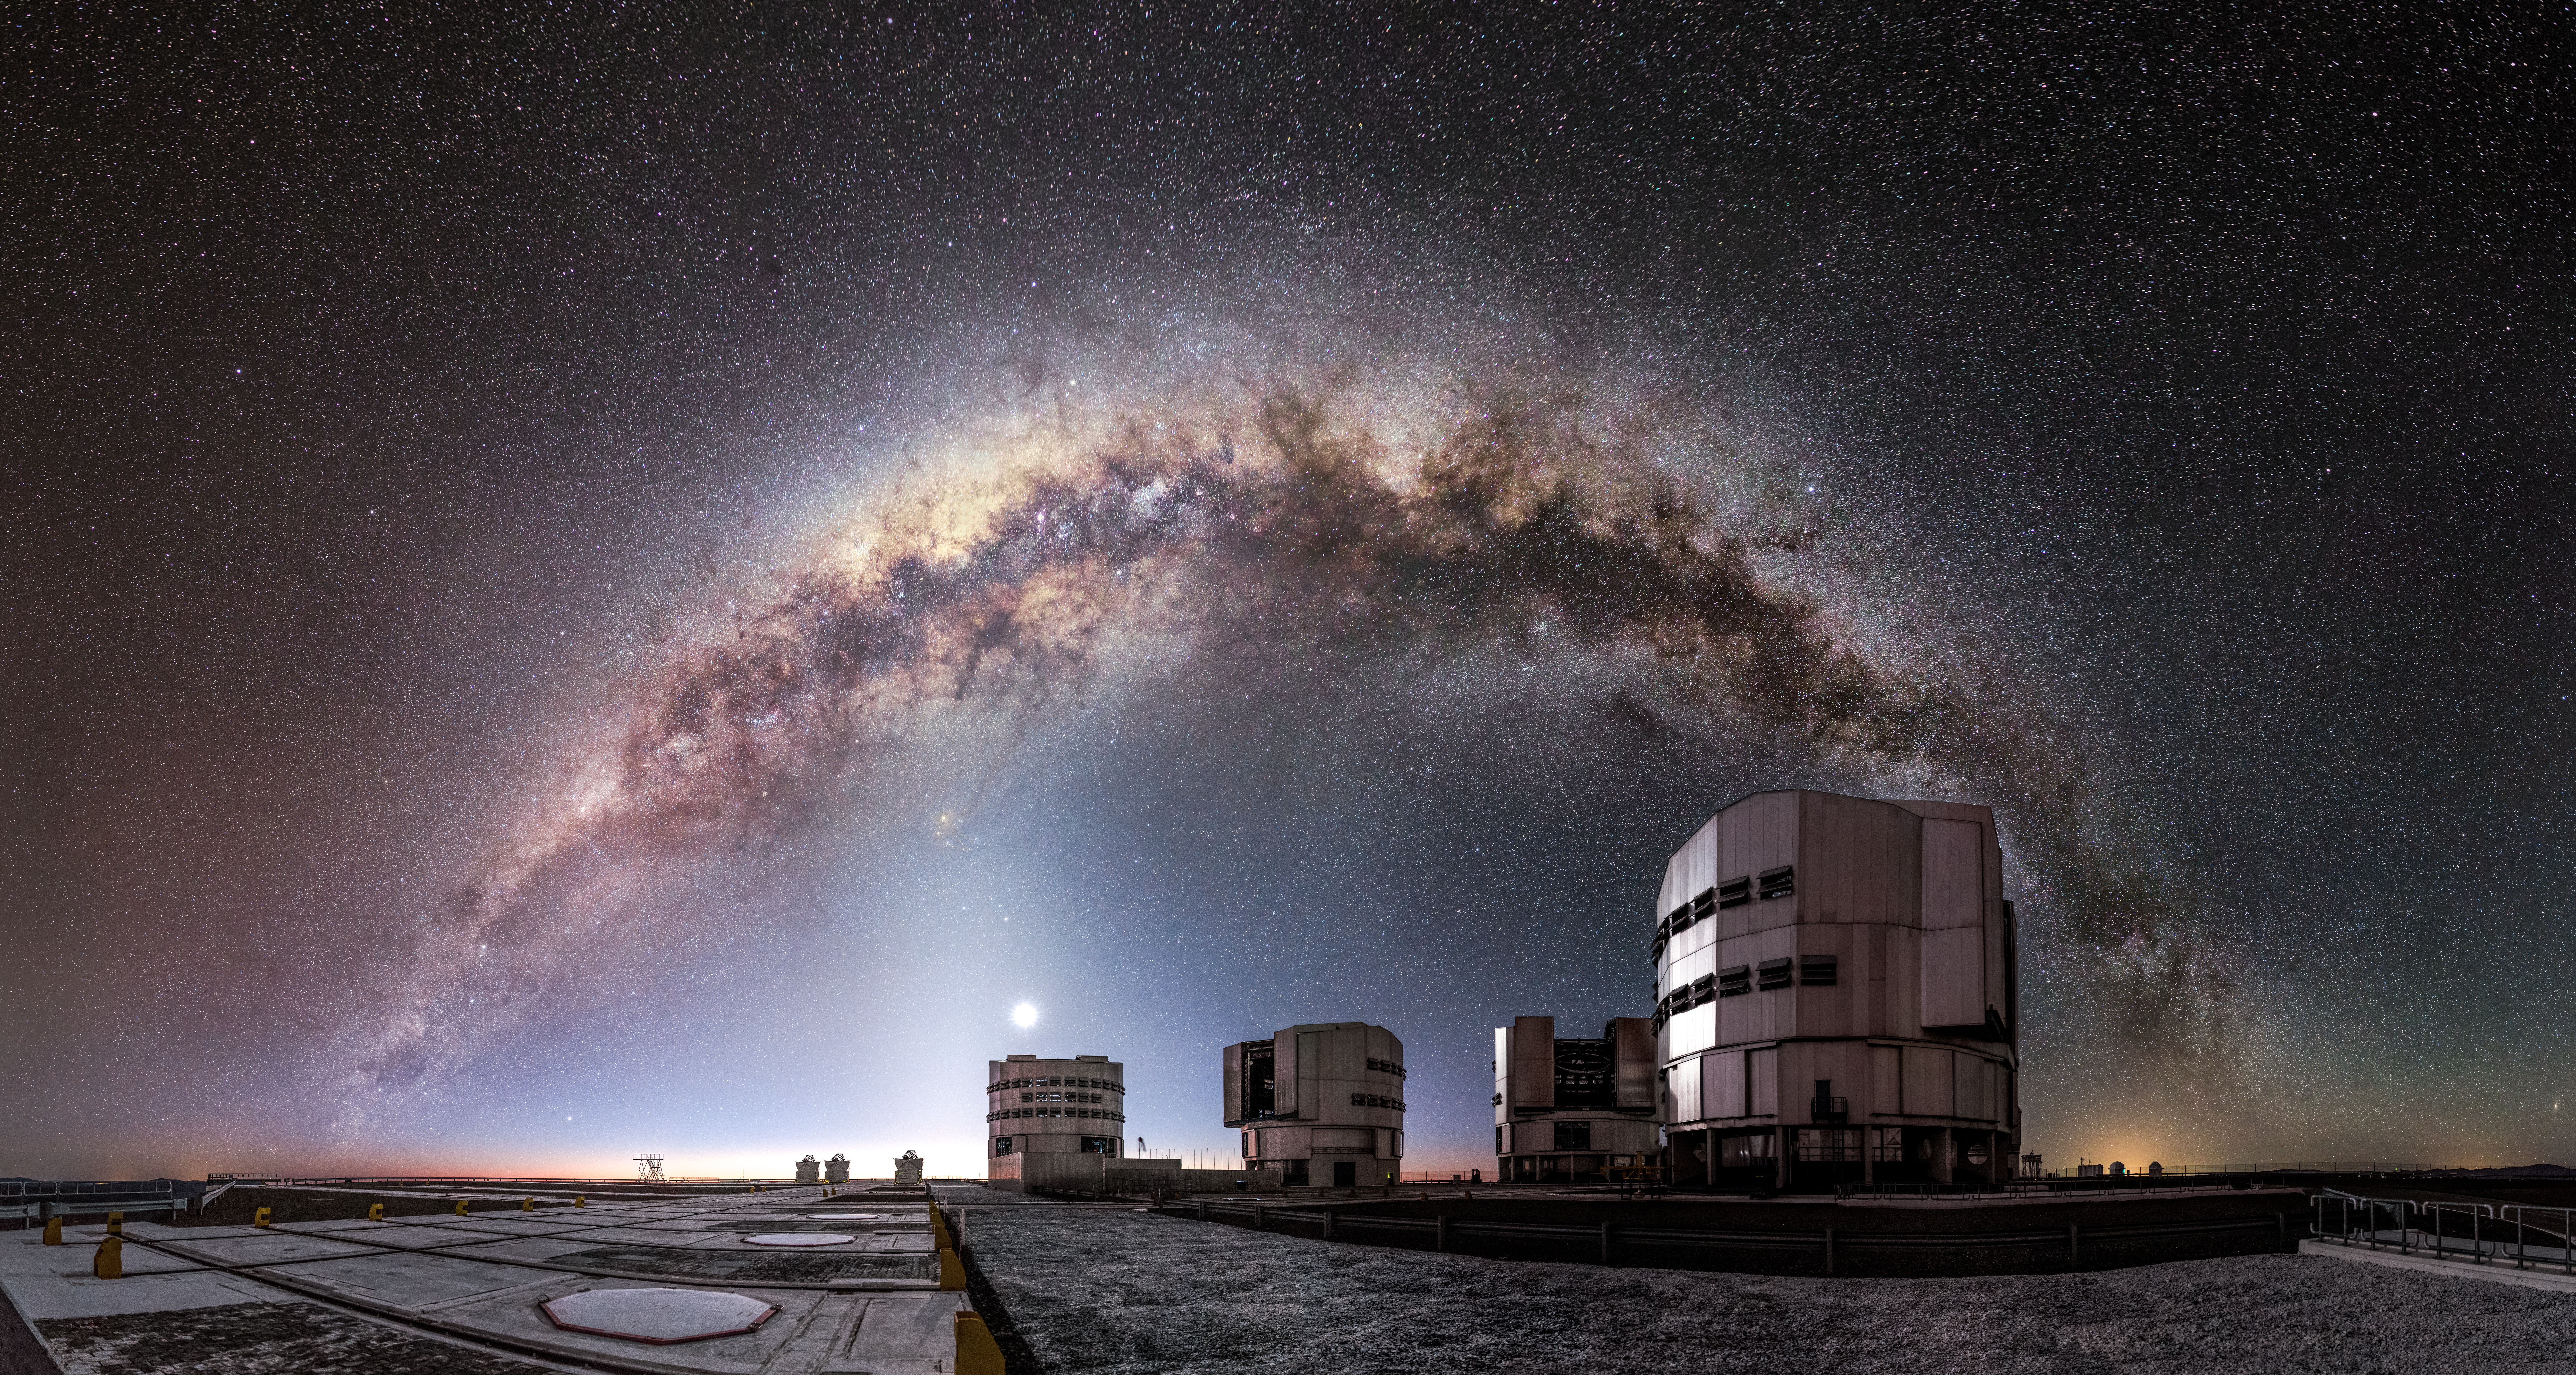

A luminous arc

The entire arc of Milky Way, full of gas and dust, star clusters and emission nebulae, is a luminous background for the ESO-operated Very Large Telescope (VLT). The VLT is based at the Cerro Paranal site in the Atacama Desert of northern Chile, and it houses four 8.2-metre Unit Telescopes known as Antu, Kueyen, Melipal and Yepun, shown here lined up in front of a stunning starry backdrop.

Credit: M. Claro/ESO